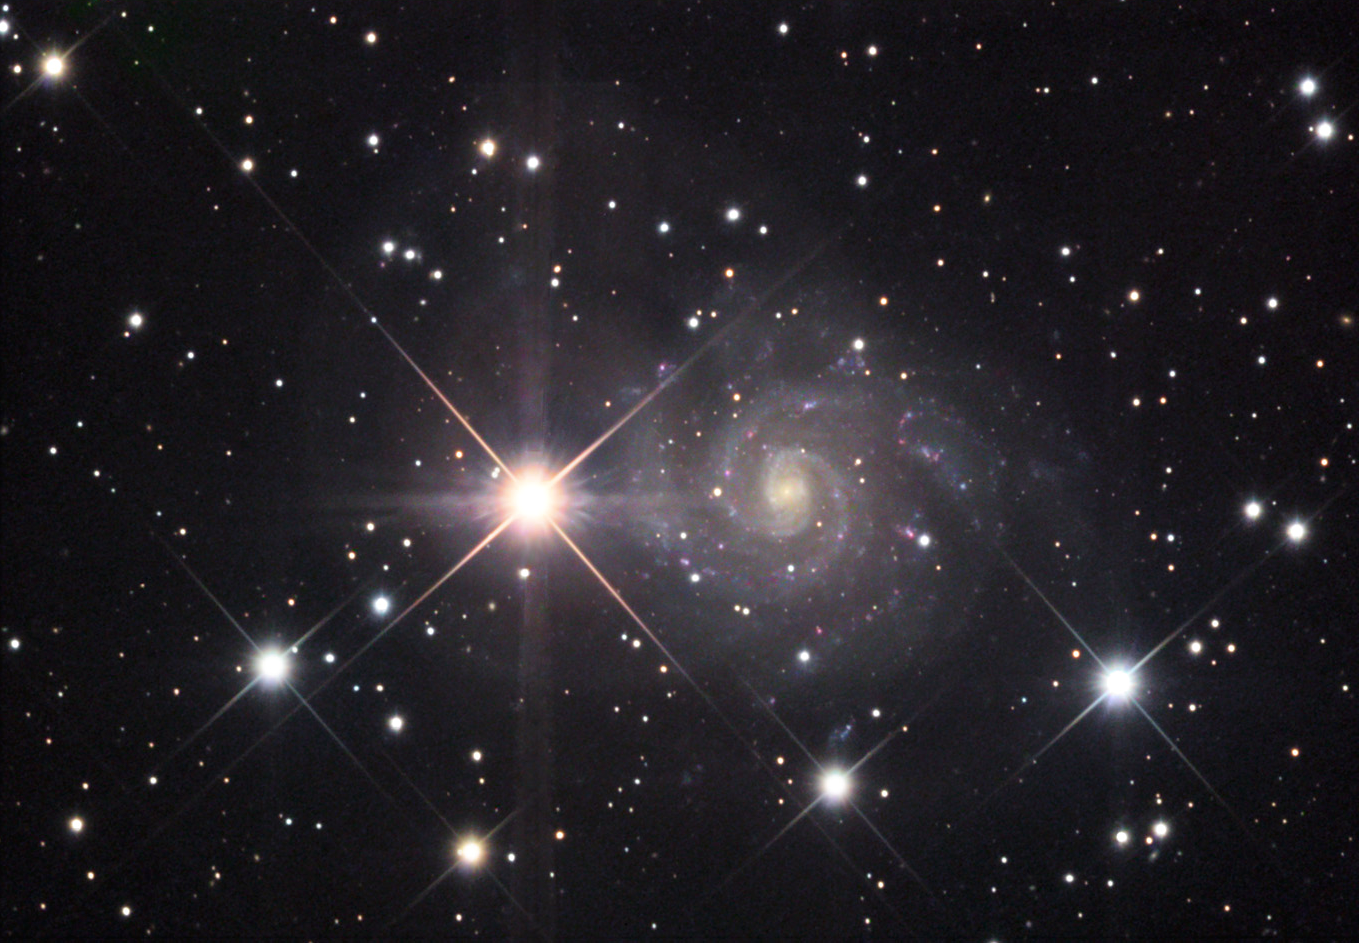

IC 239

At a distance of 30-40 million light years IC 239 is not terribly distant. However, its low (surface) brightness may indicate that this galaxy isn't as massive as many others of the same type (M101 for example). The bright foreground stars of our own galaxy make detecting the delicate structure of this face-on spiral a difficult venture. There are hints of bluish spiral arms with a myriad of pink nebulae (star forming regions). If we lived in this galaxy, our sun would orbit the galactic center at a speed of 280km/s. This is a bit faster than our speed in the Milky Way at around 220km/s.

This image was taken as part of Advanced Observing Program (AOP) program at Kitt Peak Visitor Center during 2014.

Credit: KPNO/NOIRLab/NSF/AURA/Sharon Kempton and Karen Brister/Adam Block